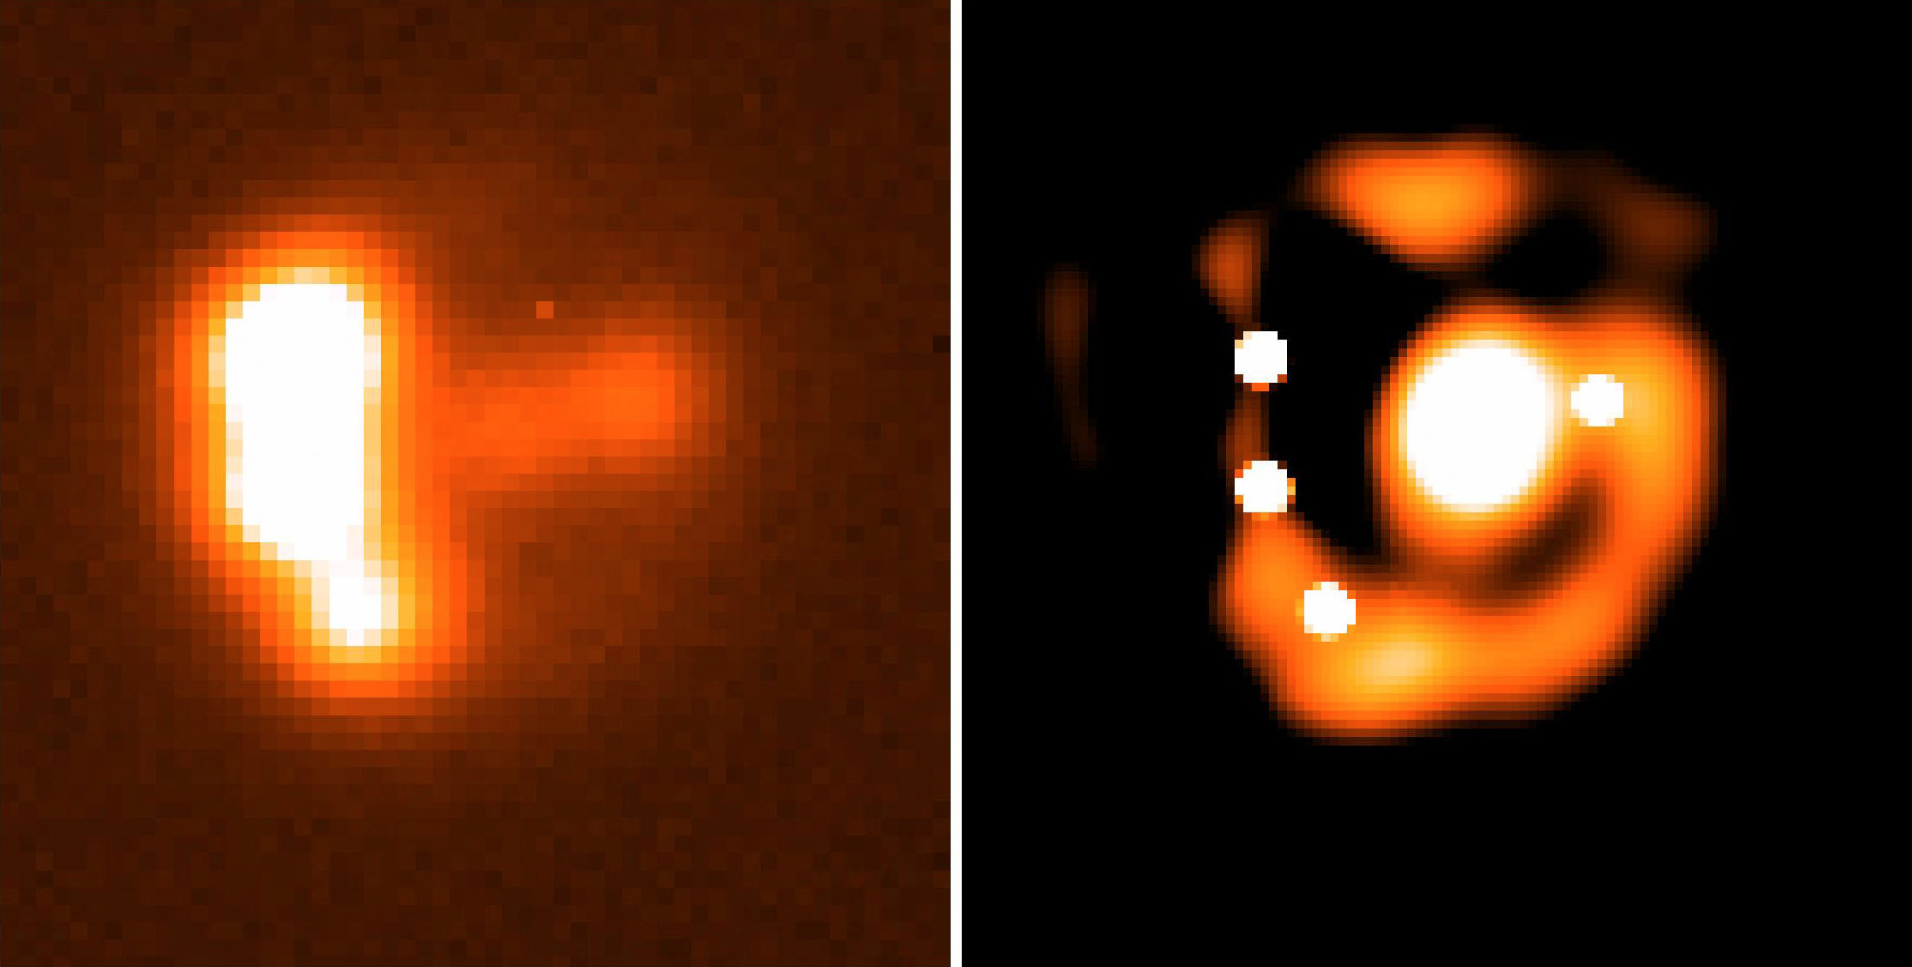

Newly discovered gravitational lens system RXS J1131-1231

Image of the newly discovered gravitational lens system RXS J1131-1231 recorded by the EFOSC2 instrument on the ESO 3.6-m telescope (left panel). Deconvolution ("image sharpening", right panel) allows a better view of the four star-like components (the four images of the same distant quasar), the Einstein ring (the elongated image of the quasar's host galaxy) and the lensing galaxy (the central bright diffuse image).

Credit: ESO